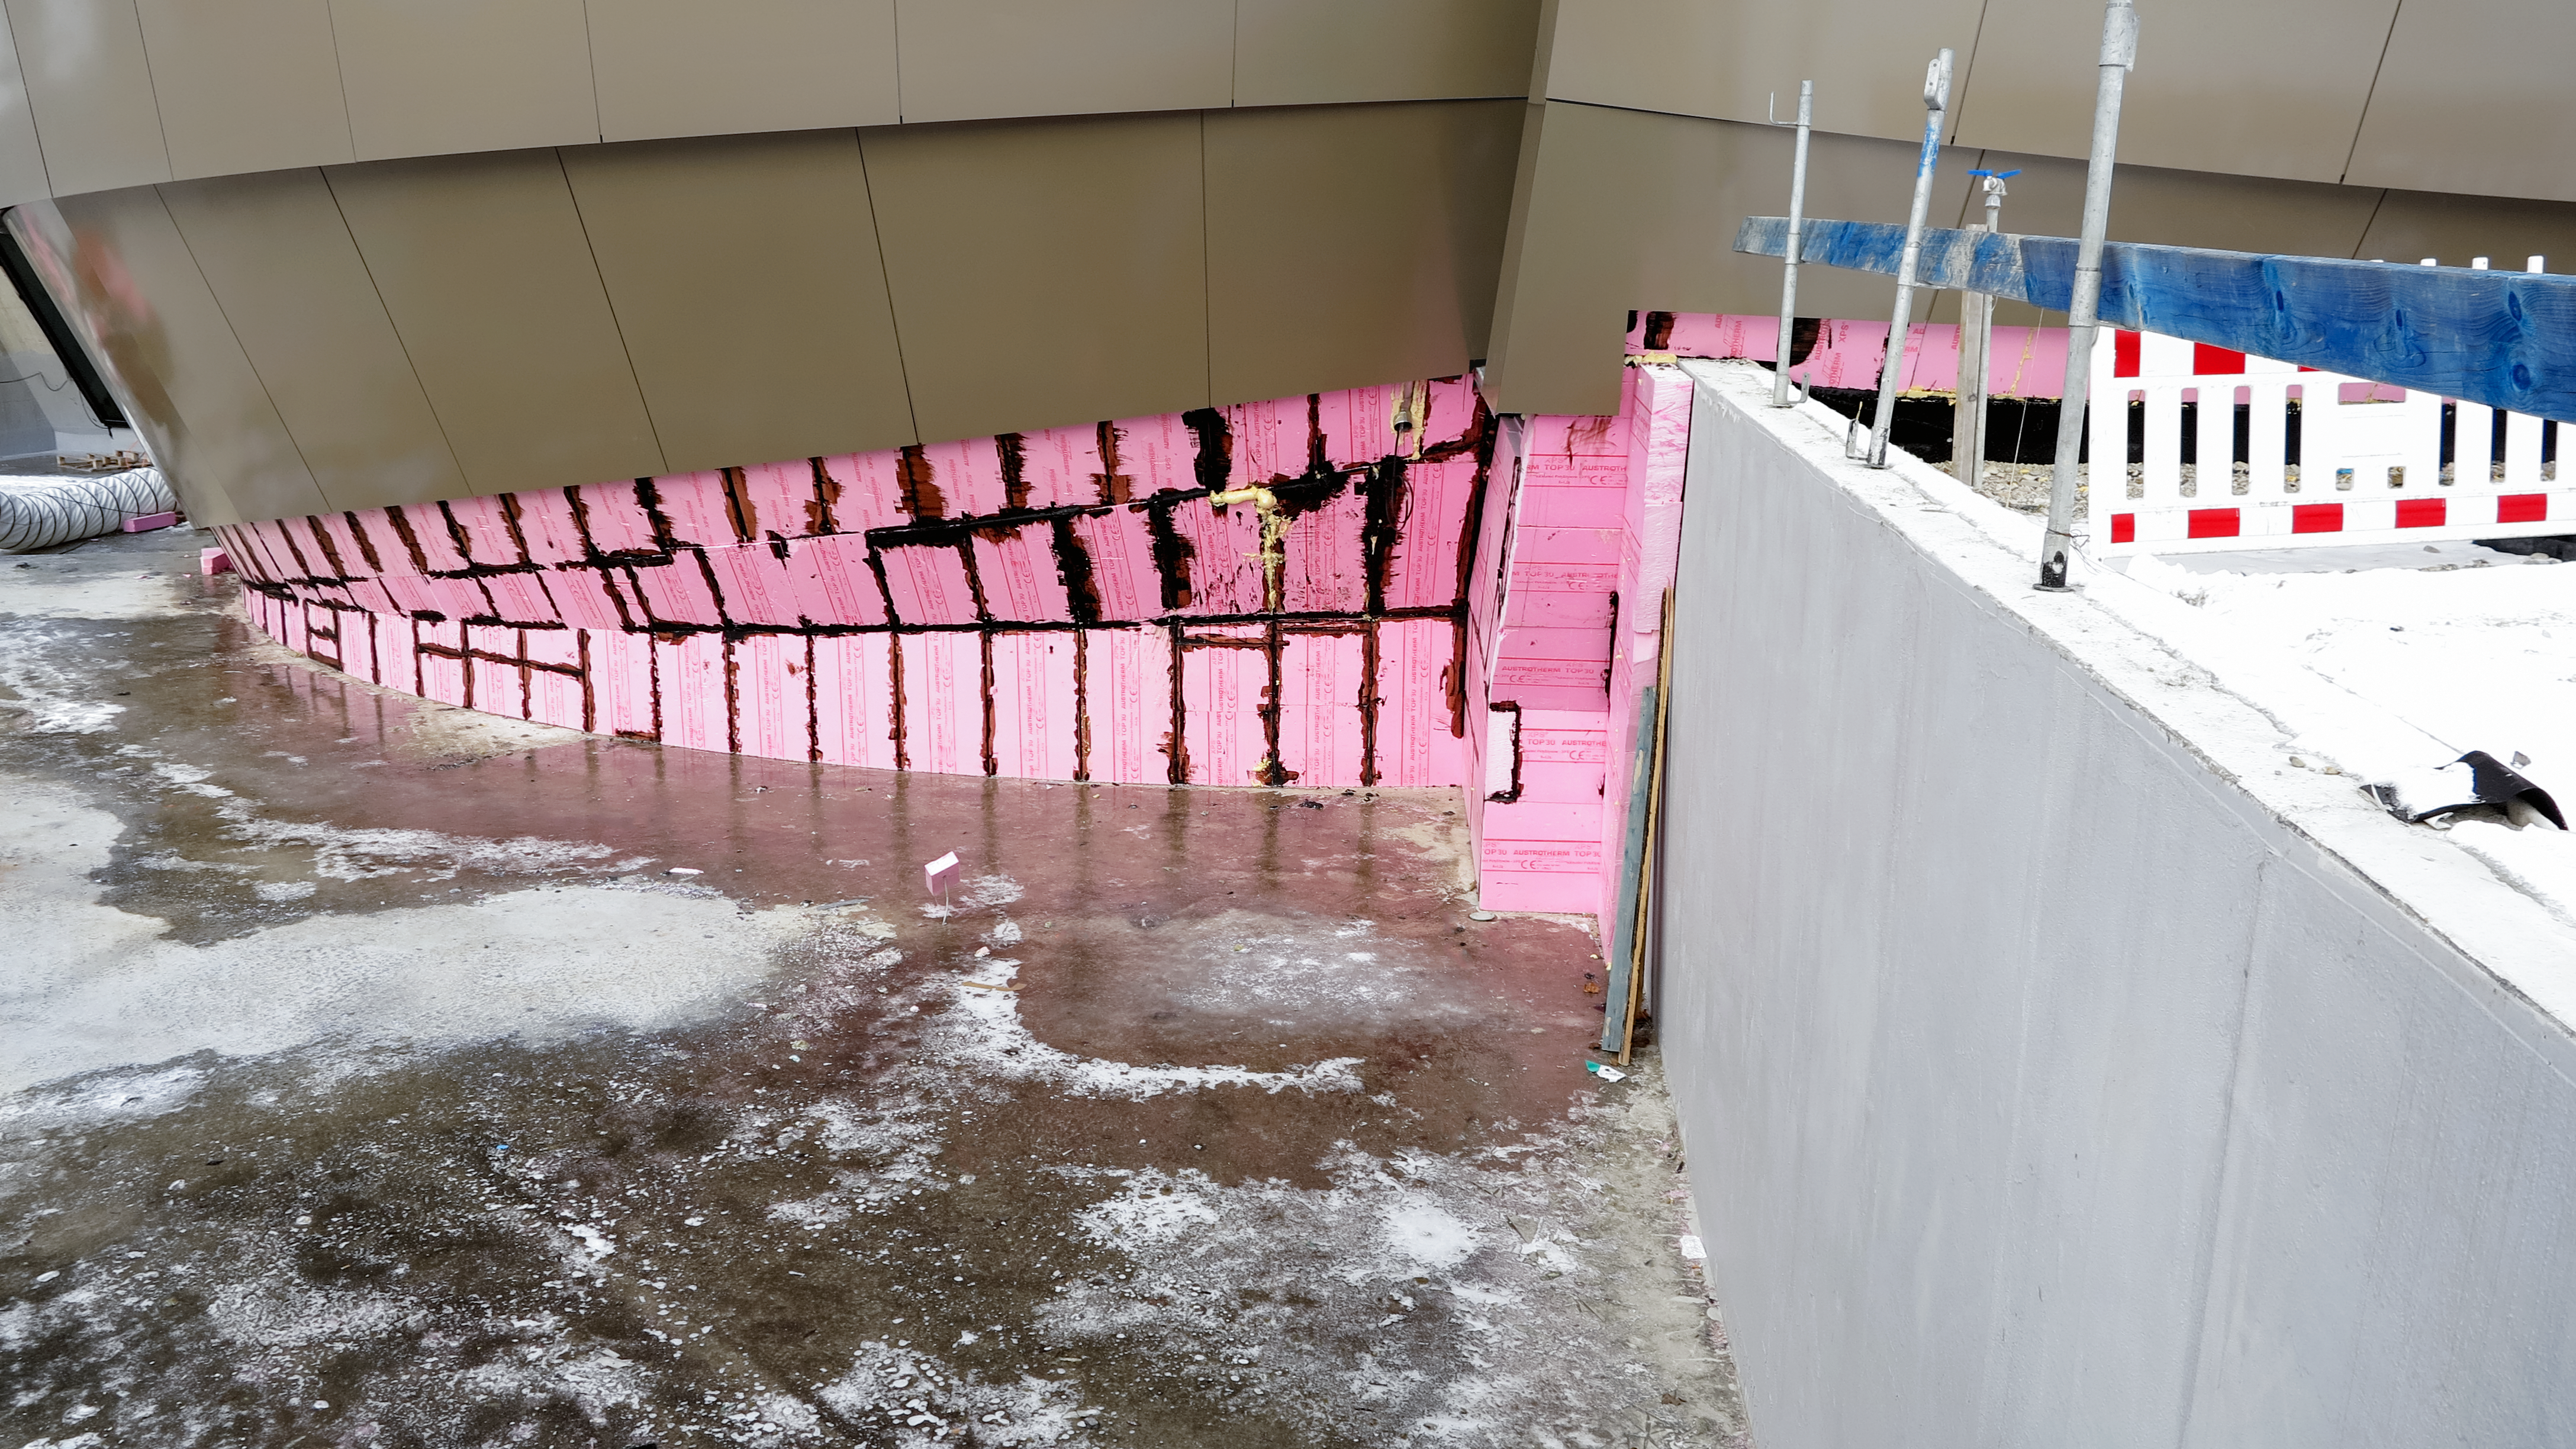

Finishing up the isolation on the ground floor

Photo taken during the construction of the ESO Supernova Planetarium & Visitor Centre.

Credit: ESO